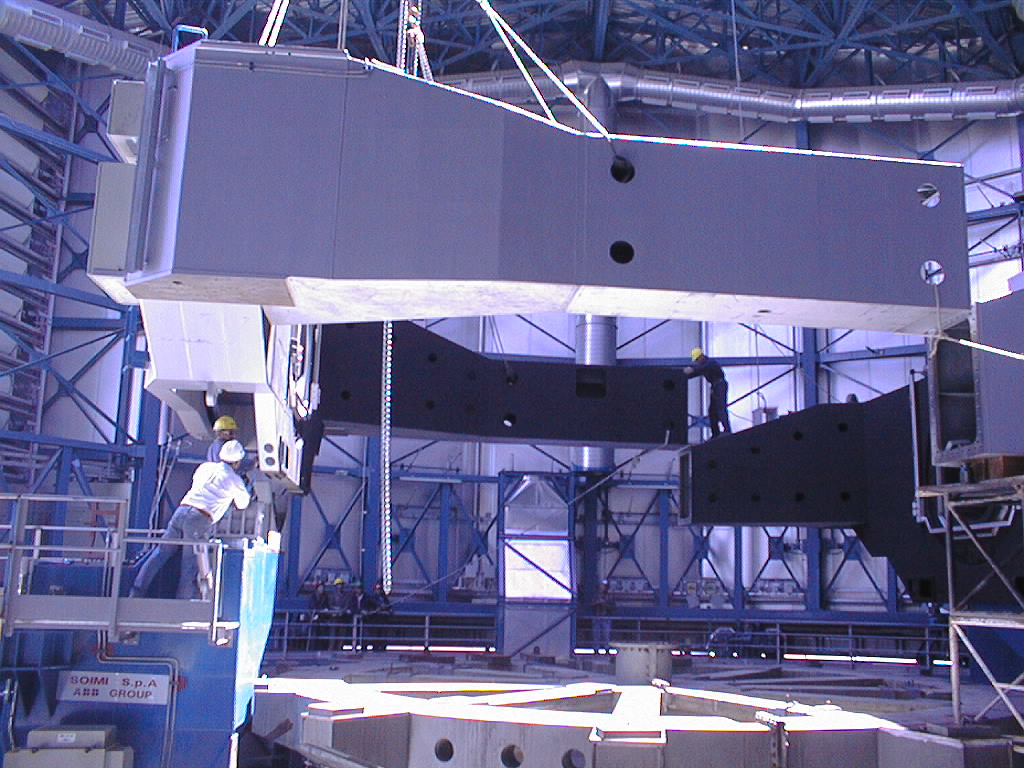

Installation of the VLT UT3 centrepiece

Fitting the two parts of the UT3 centerpiece together. (Photo obtained on December 14, 1998).

Credit: ESO